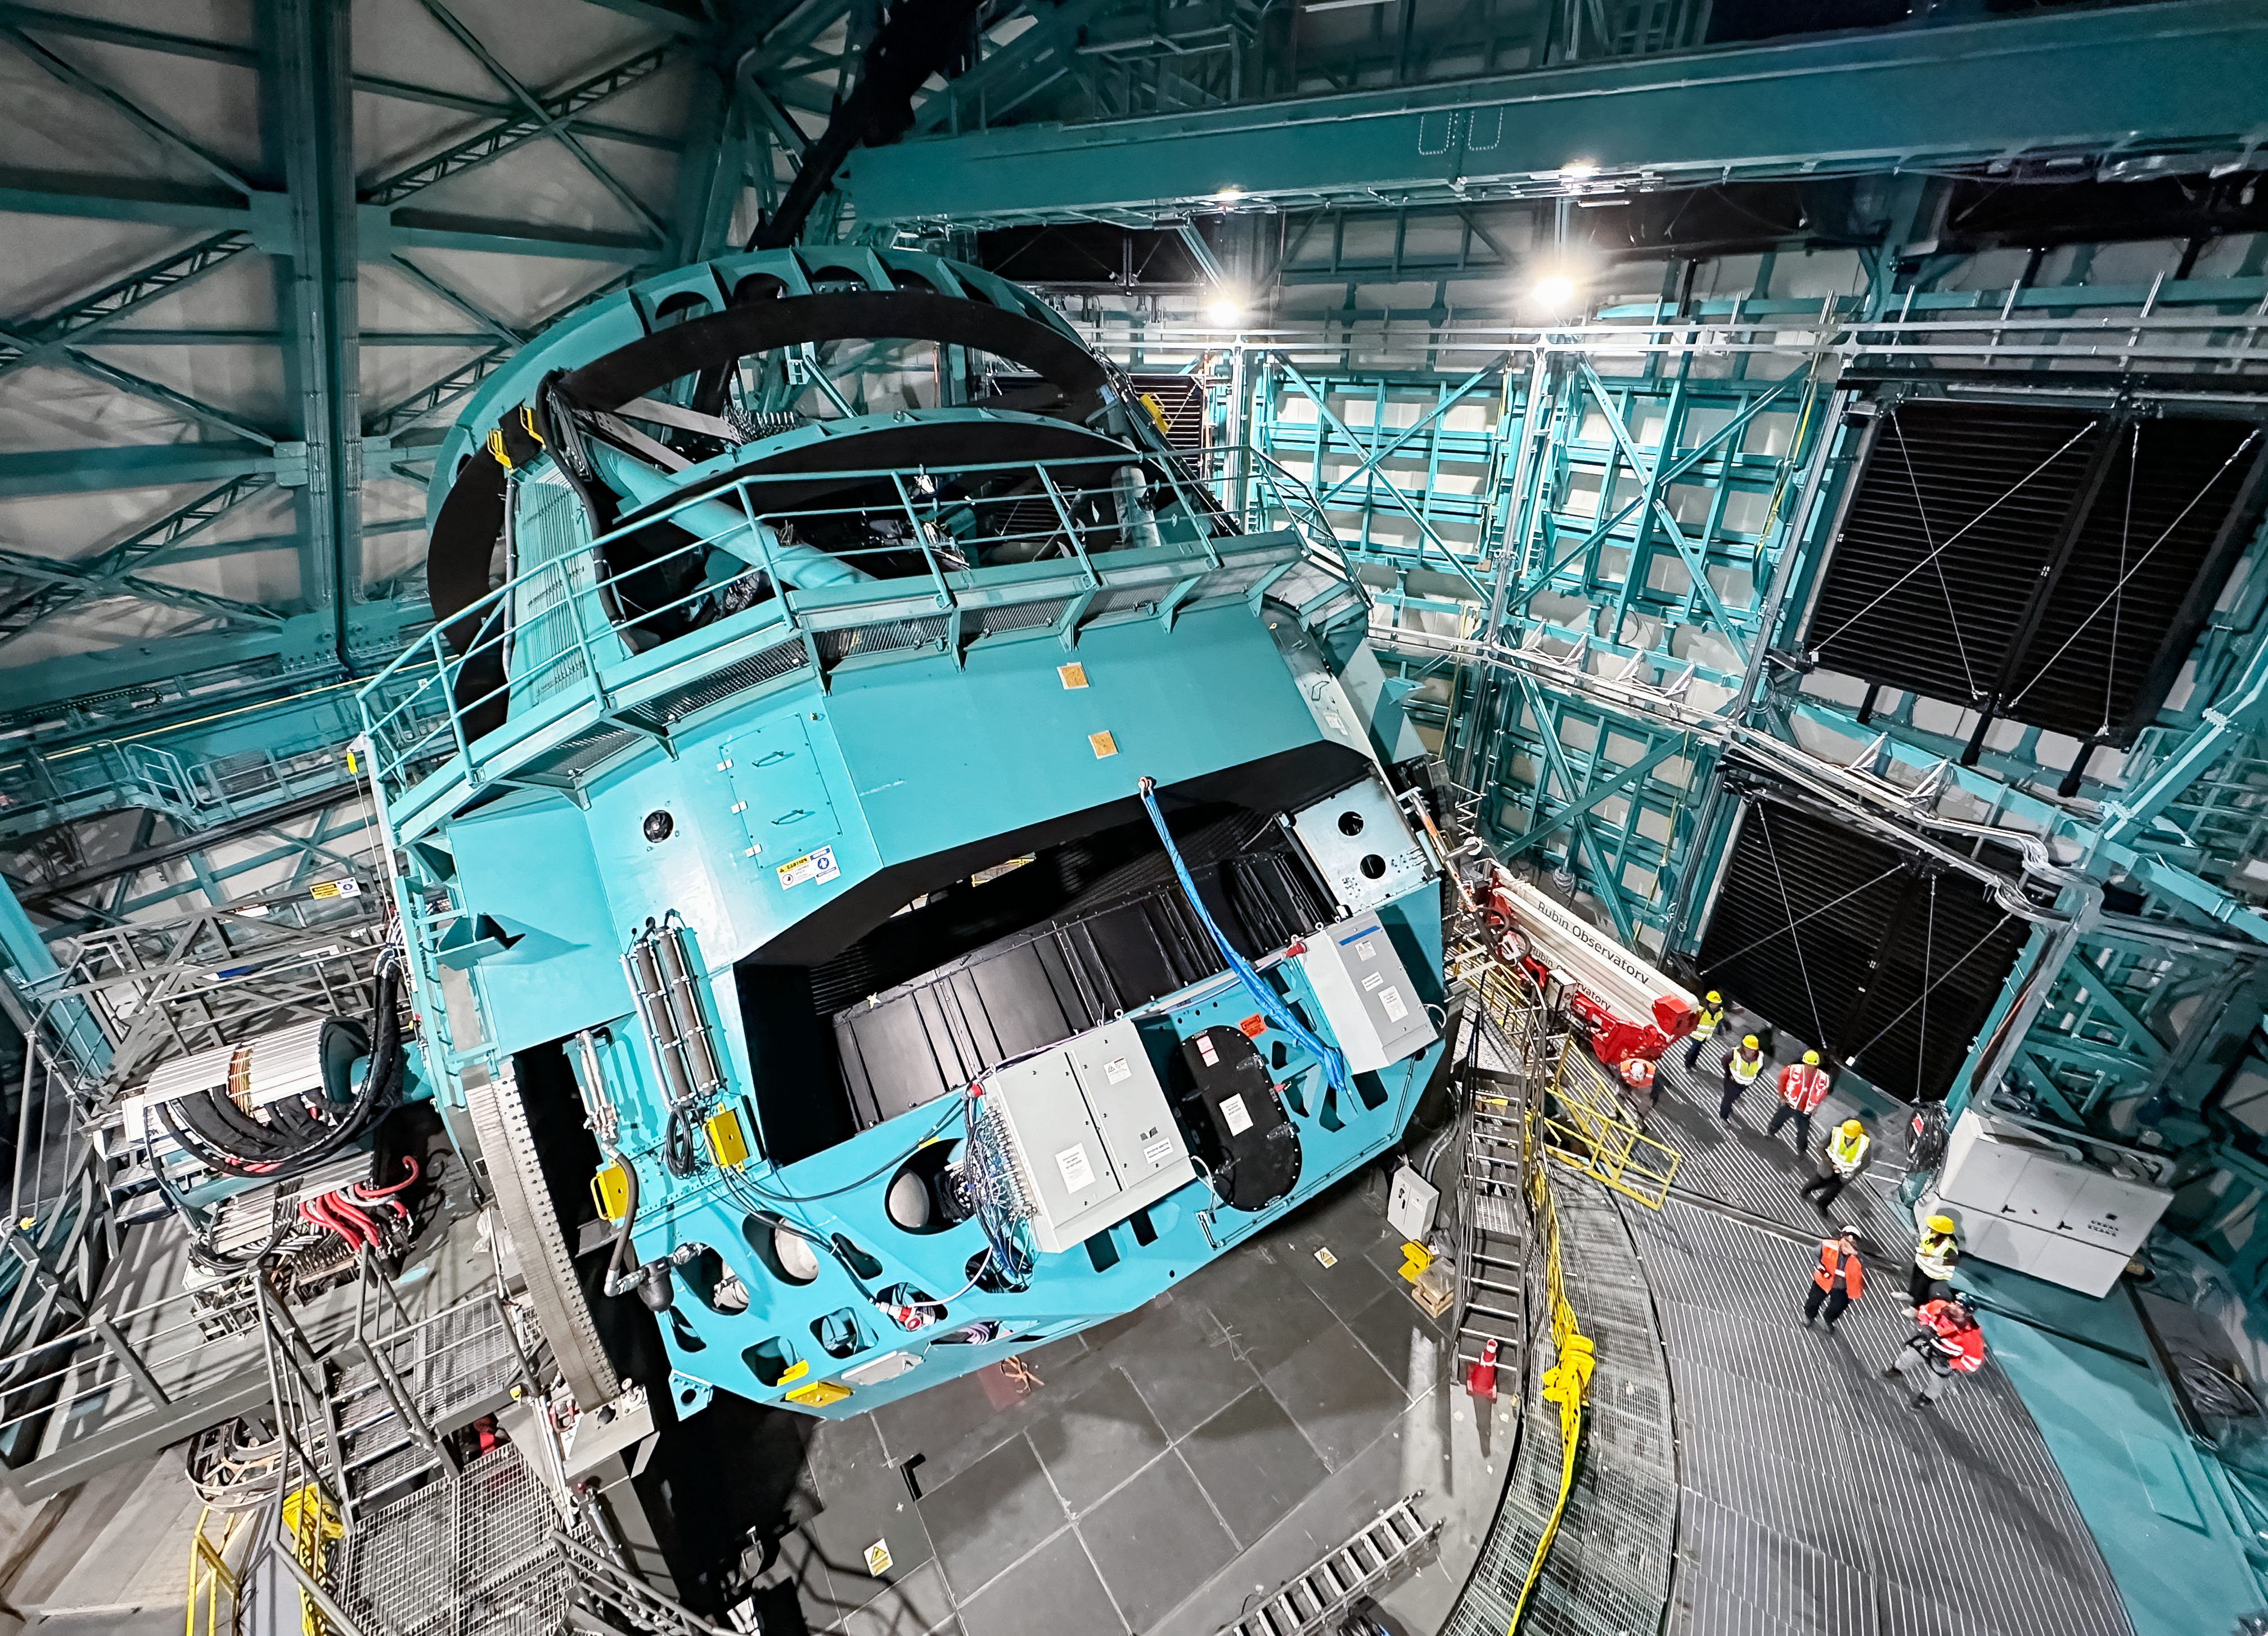

Rubin Observatory telescope mount

The Rubin Observatory telescope mount in November 2023

Credit: RubinObs/NSF/AURA/A. Alexov